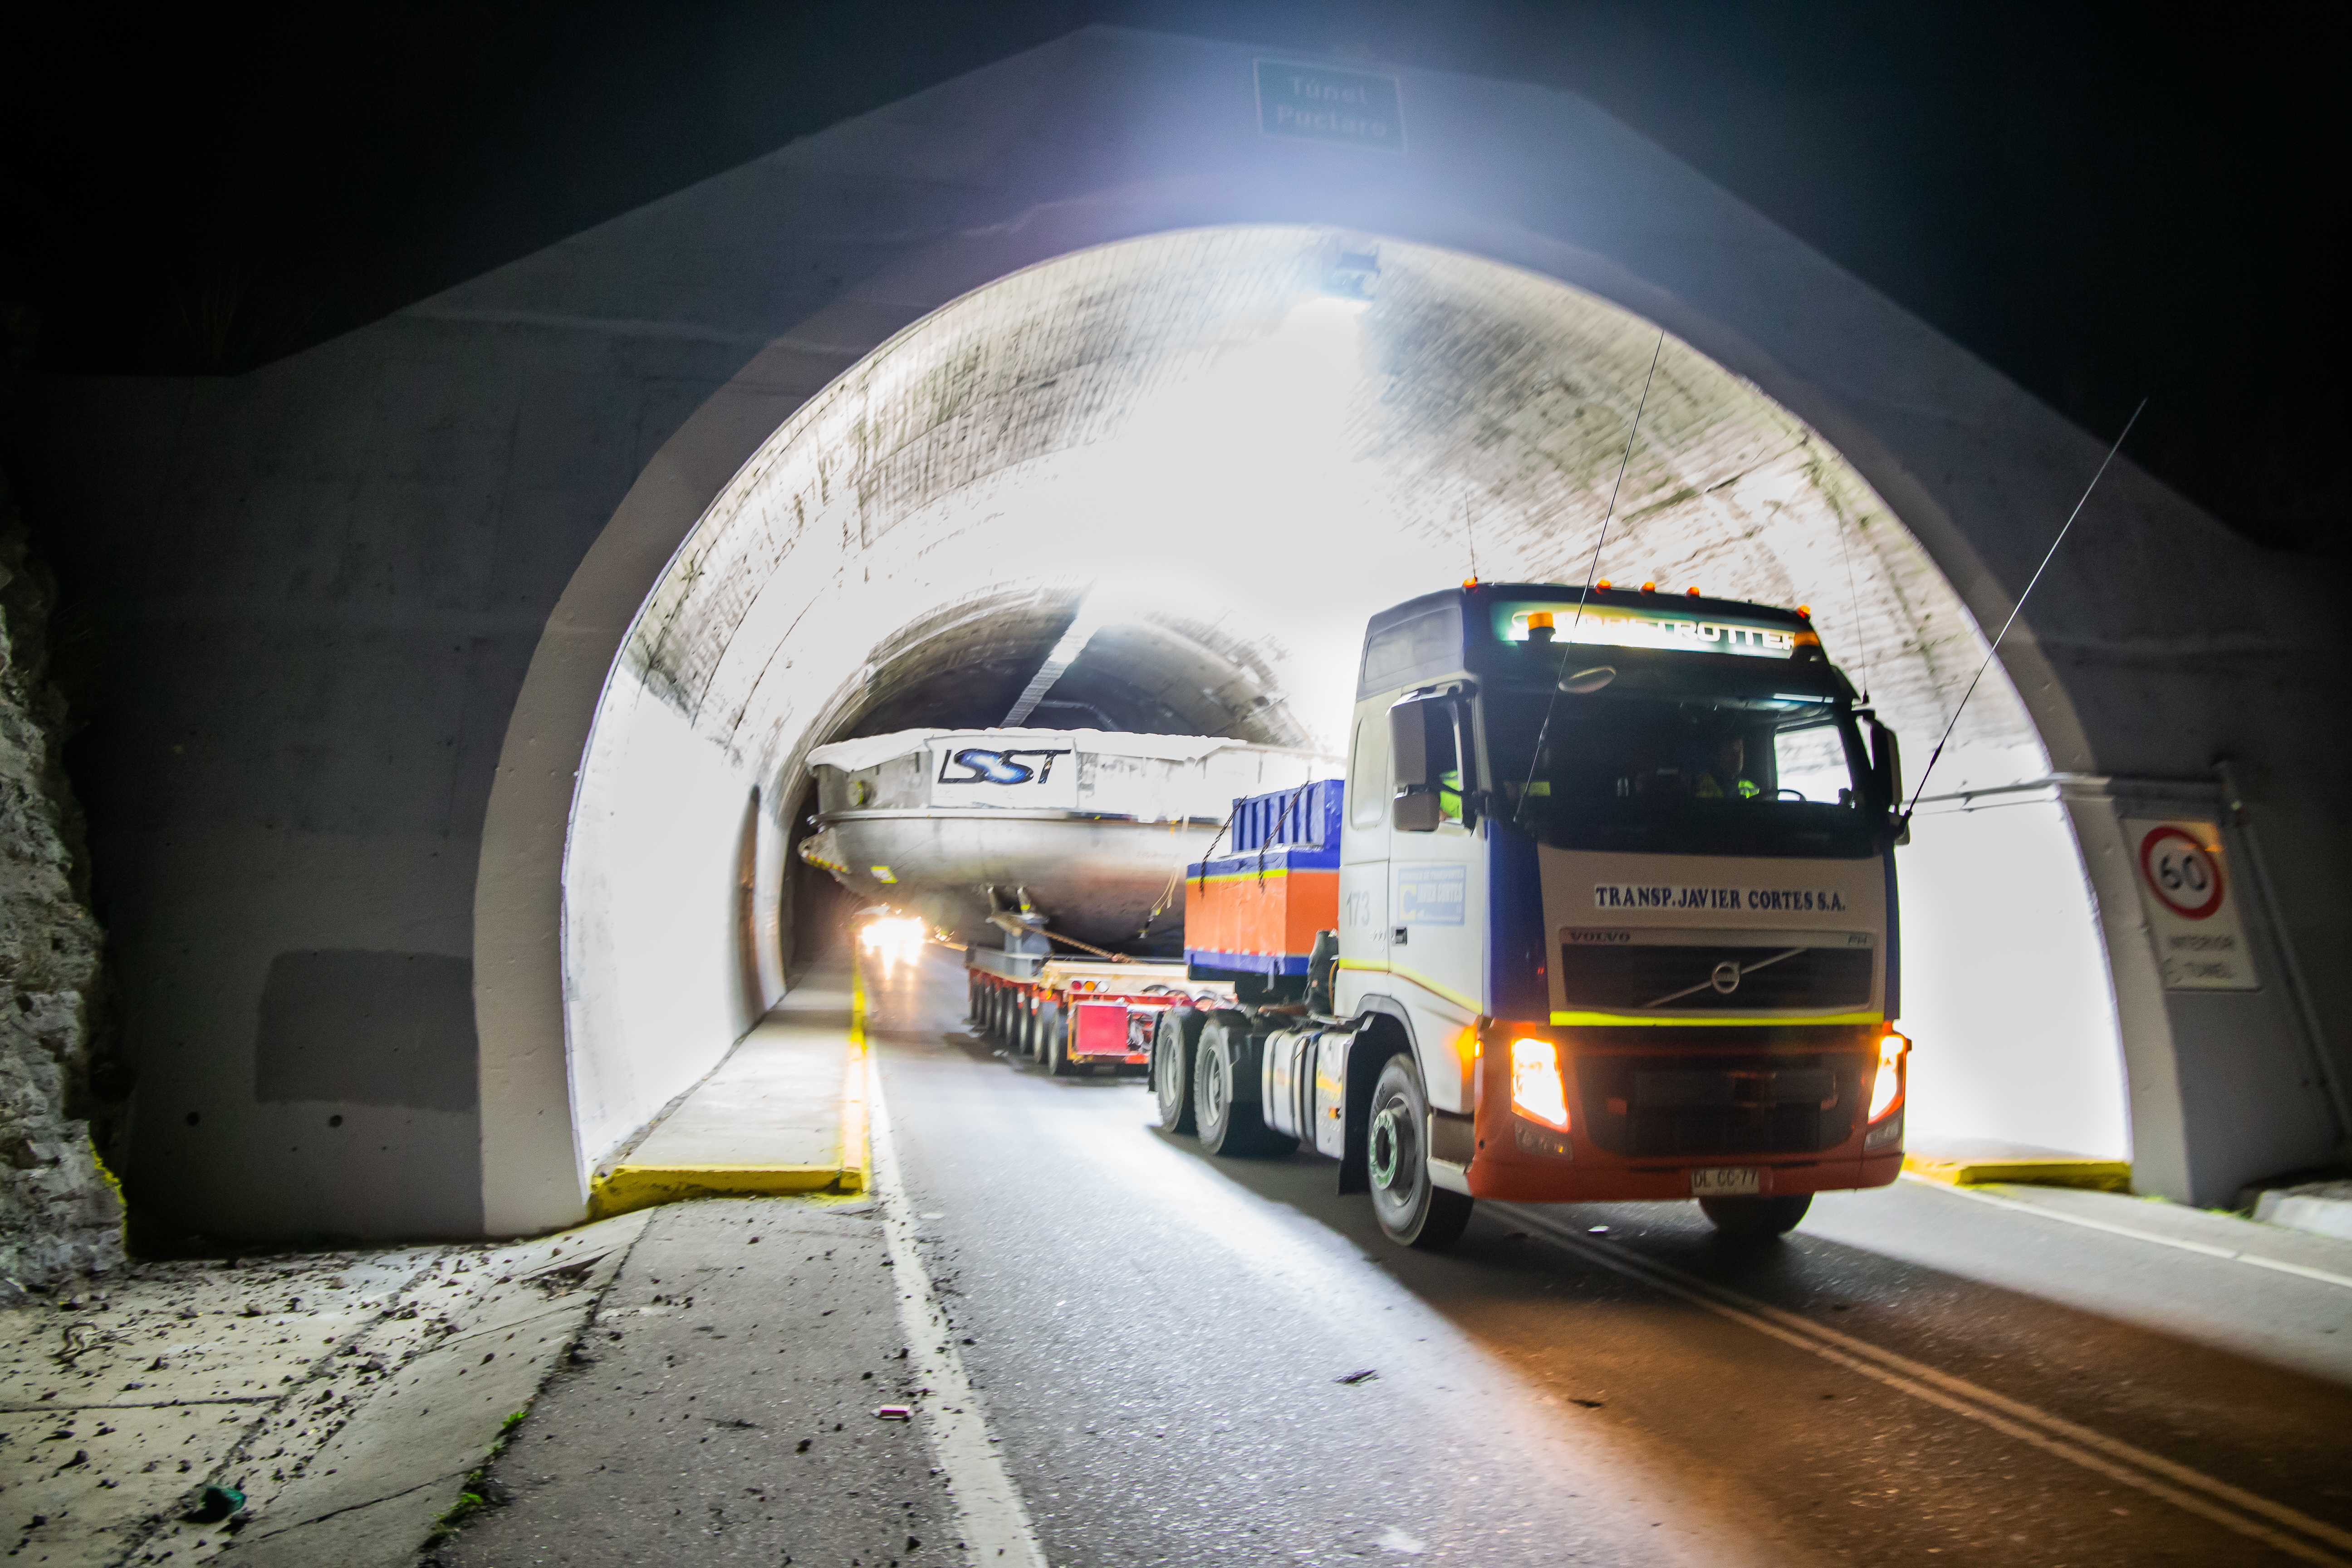

LSST Coating Chamber Transported

After arriving at the Port of Coquimbo Terminal in Chile on October 23rd, it was divided into two parts, upper and lower, and transported by Javier Cortez, S.A. in specialized trucks from Coquimbo to the LSST summit facility on Cerro Pachón. The width of the cargo load was about 9 meters (29.5 feet), so this transport required cooperation between many parties to coordinate logistics, including the removal of hanging signs, utility cables, lights, etc. along the route. Local police provided an escort for the transport vehicles, and the Highway Administration assisted with road closures and permits to proceed.

Credit: Manuel Paredes/NSF/AURA/Gemini